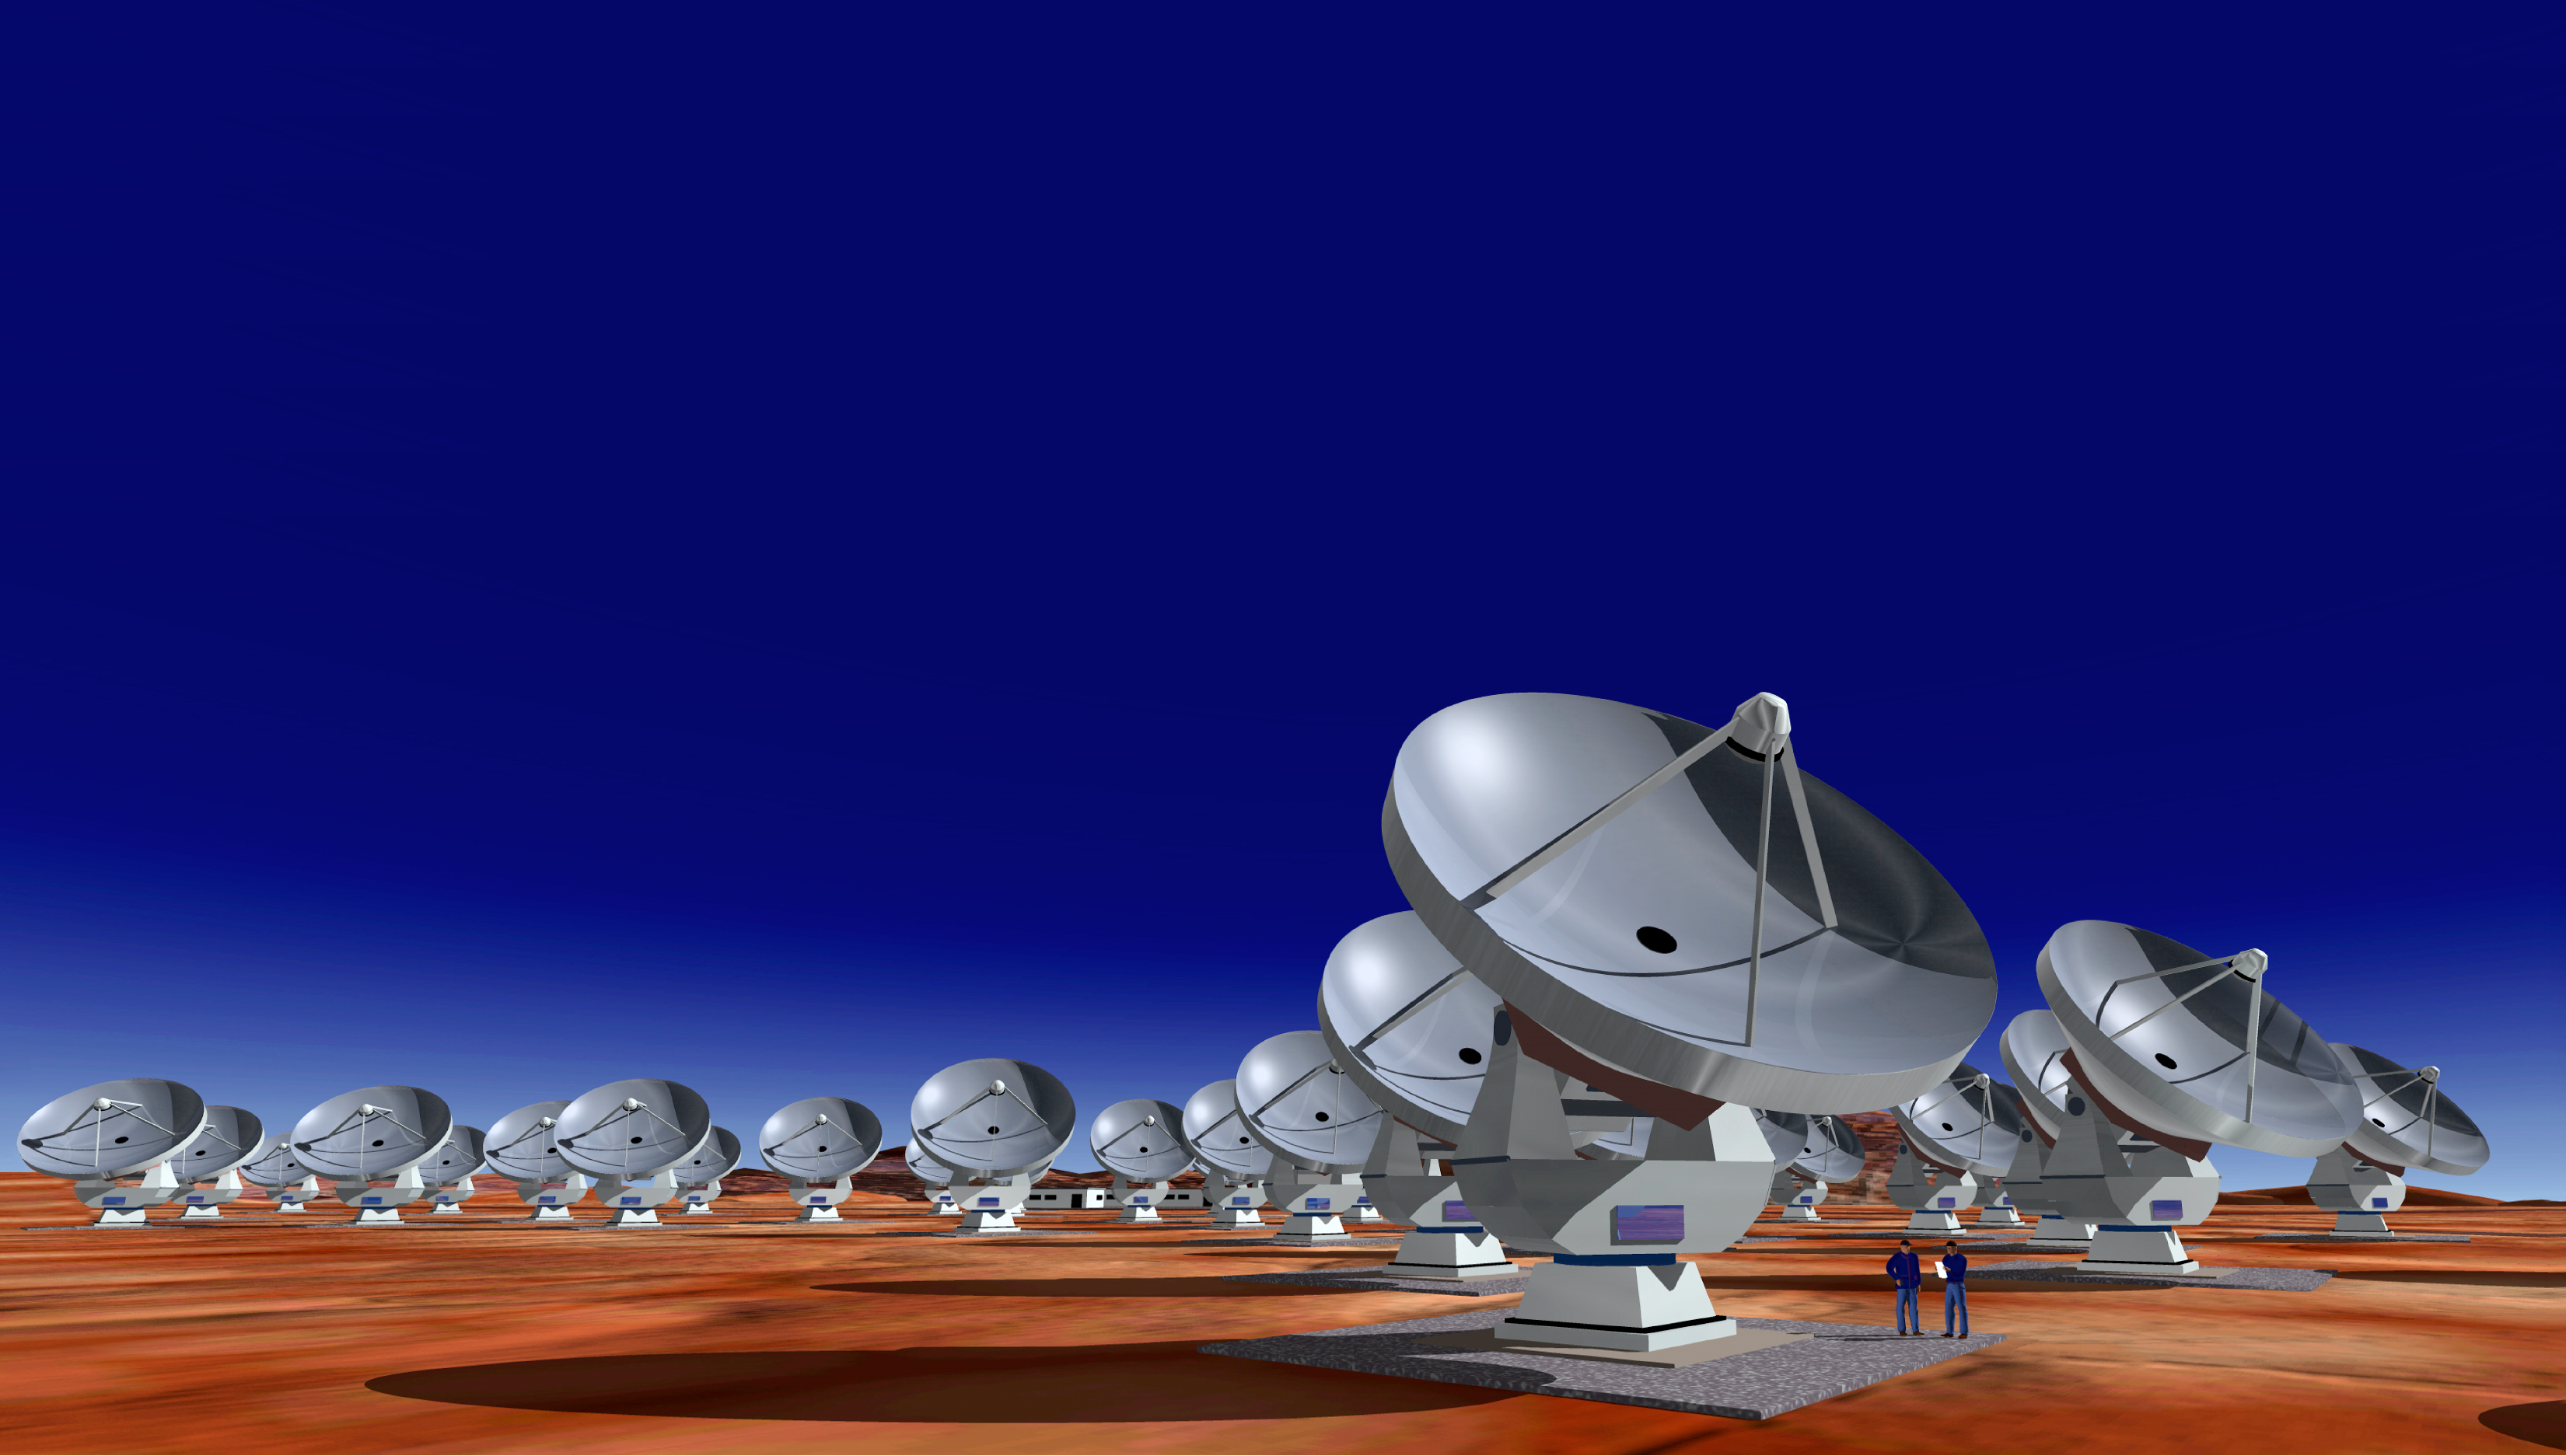

The Atacama Large Millimeter/submillimeter Array

Artist's view of the Atacama Large Millimeter Array (ALMA), with 64 12-m antennae.

Credit: ALMA (ESO/NAOJ/NRAO)